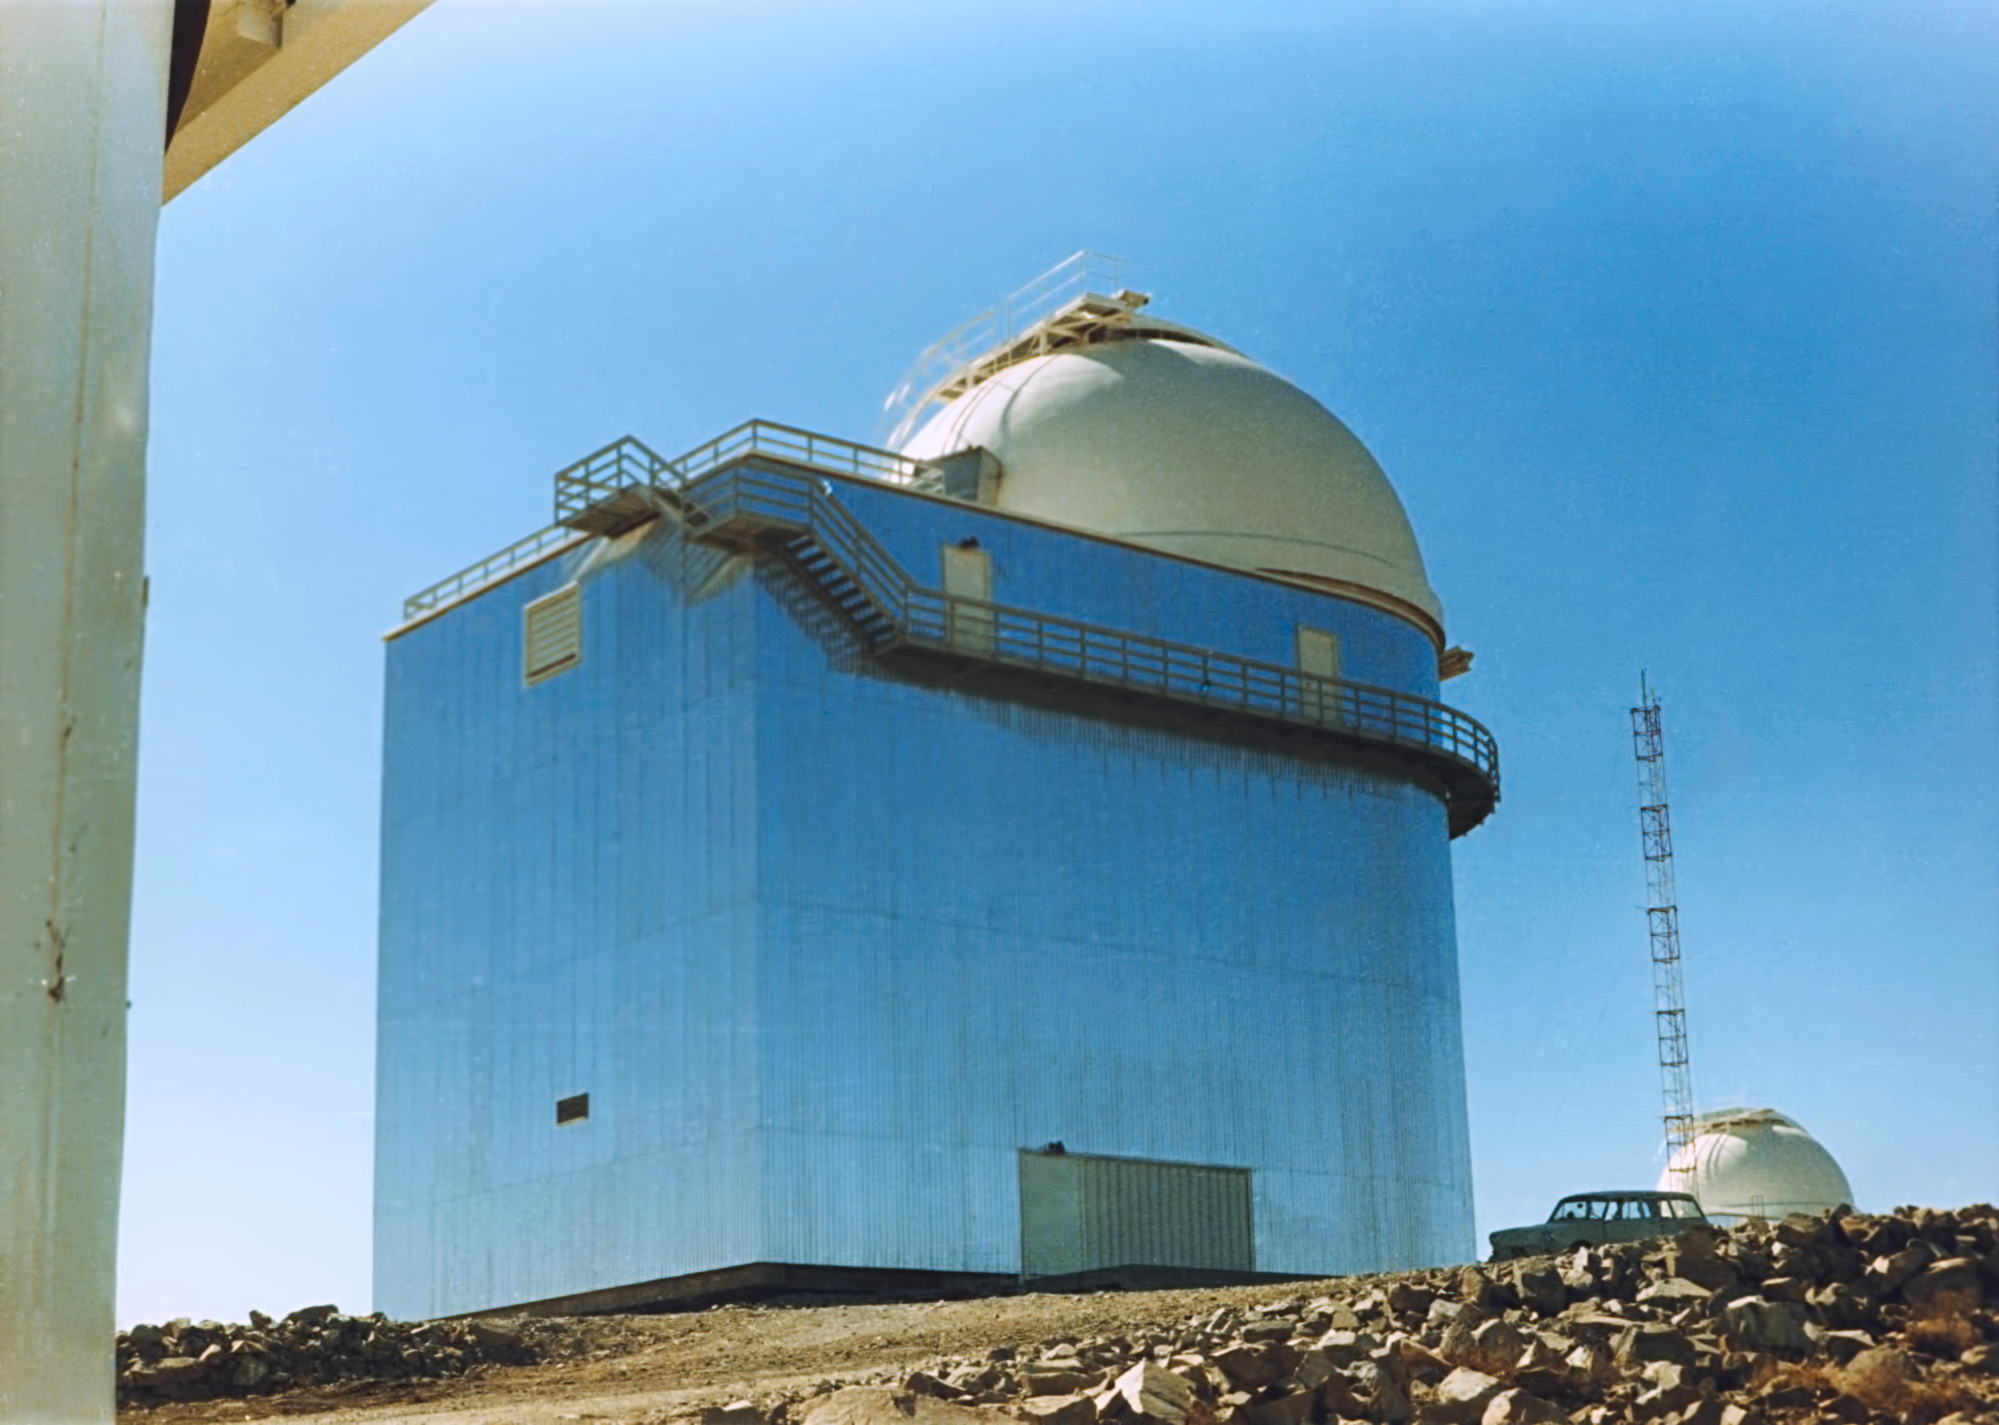

The ESO 1.52-metre telescope

This image shows the ESO 1.52-metre telescope at La Silla Observatory, in around 1975.

Credit: ESO/Hochtief